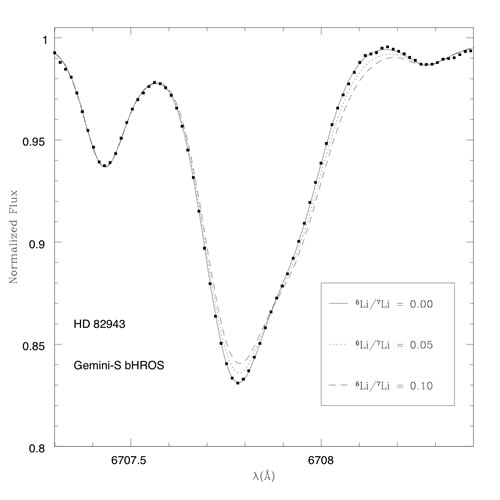

Spectrum of the known extrasolar planet host star

bHROS spectrum of the known extrasolar planet host star HD 82943 near the lithium doublet at 6707.8 angstroms. The spectrum (black points) is best fit with a model that indicates there is no appreciable 6Li present in the atmosphere of the star. The result helps rule out the role of external pollution from any extrasolar planet on the spectrum of the host star.

Credit: International Gemini Observatory/NOIRLab/NSF/AURA